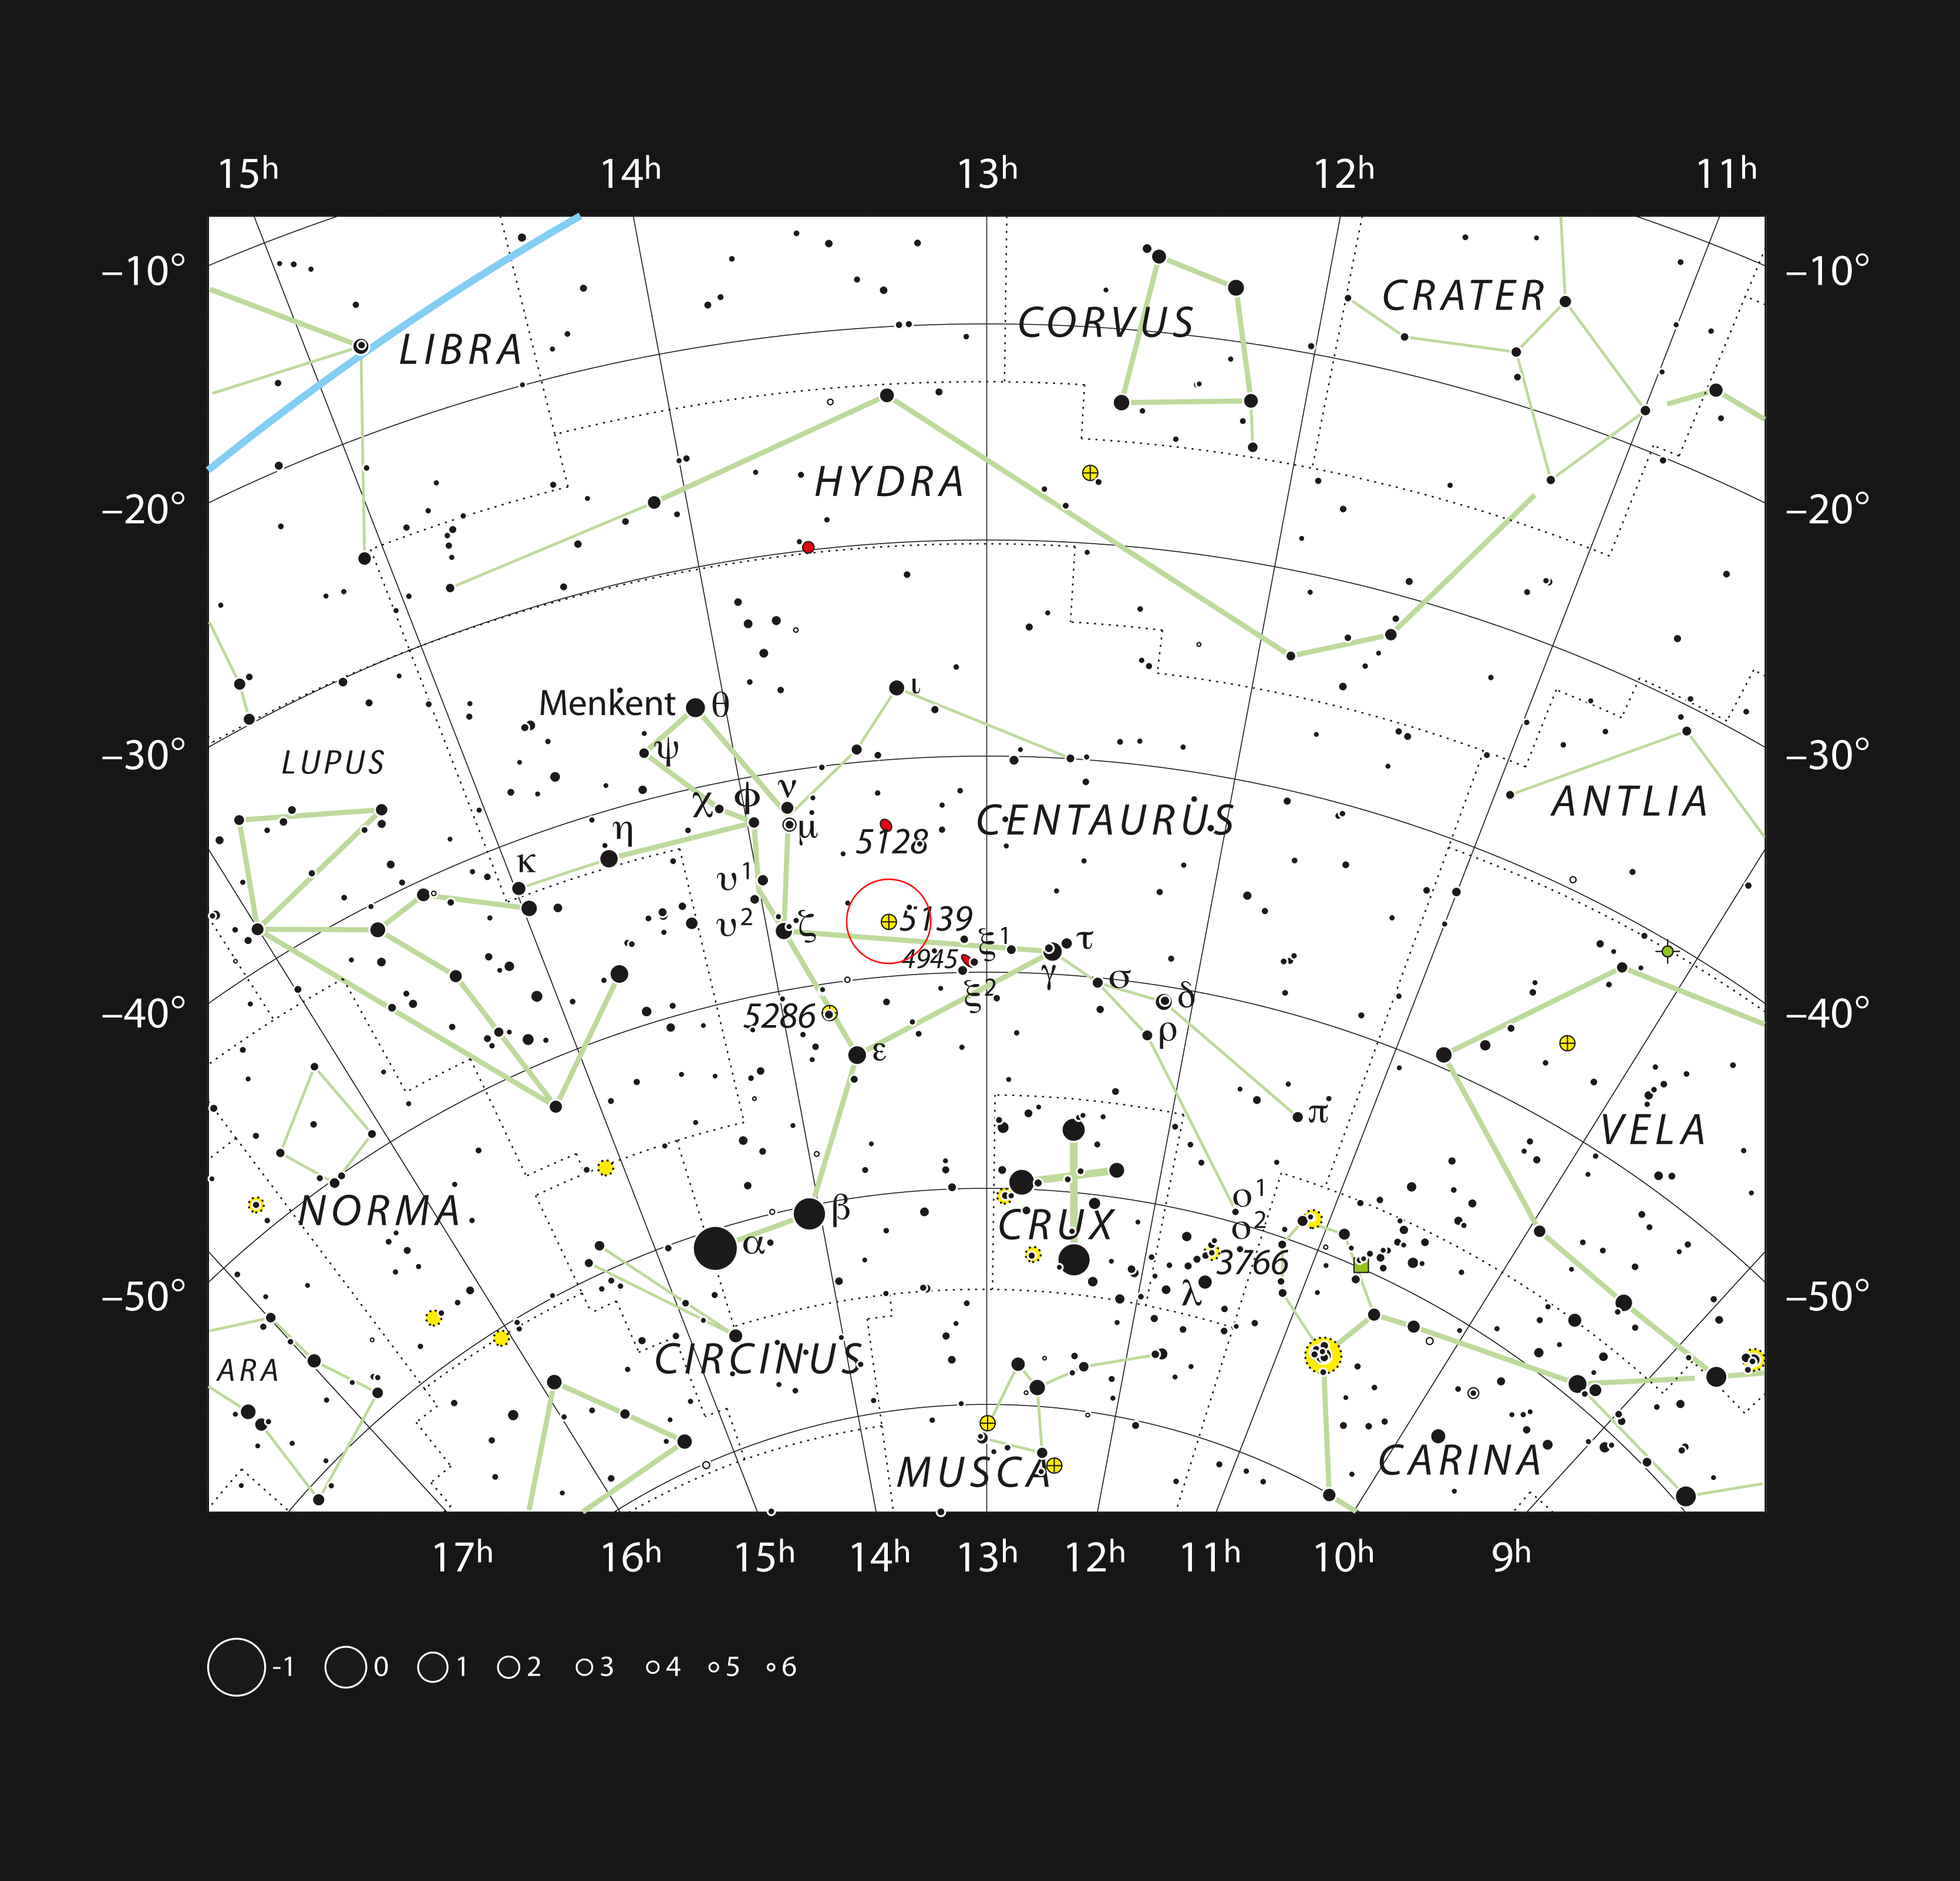

The globular star cluster Omega Centauri in the constellation of Centaurus

This chart shows the location of the giant globular cluster Omega Centauri within the constellation of Centaurus (The Centaur). This map shows most of the stars visible to the unaided eye under good conditions, and the cluster itself is marked as a yellow circle with a cross, within a red circle. Through a moderate-sized amateur telescope this object appears as a spectacular ball of faintly glimpsed stars.

Credit: ESO, IAU and Sky & Telescope